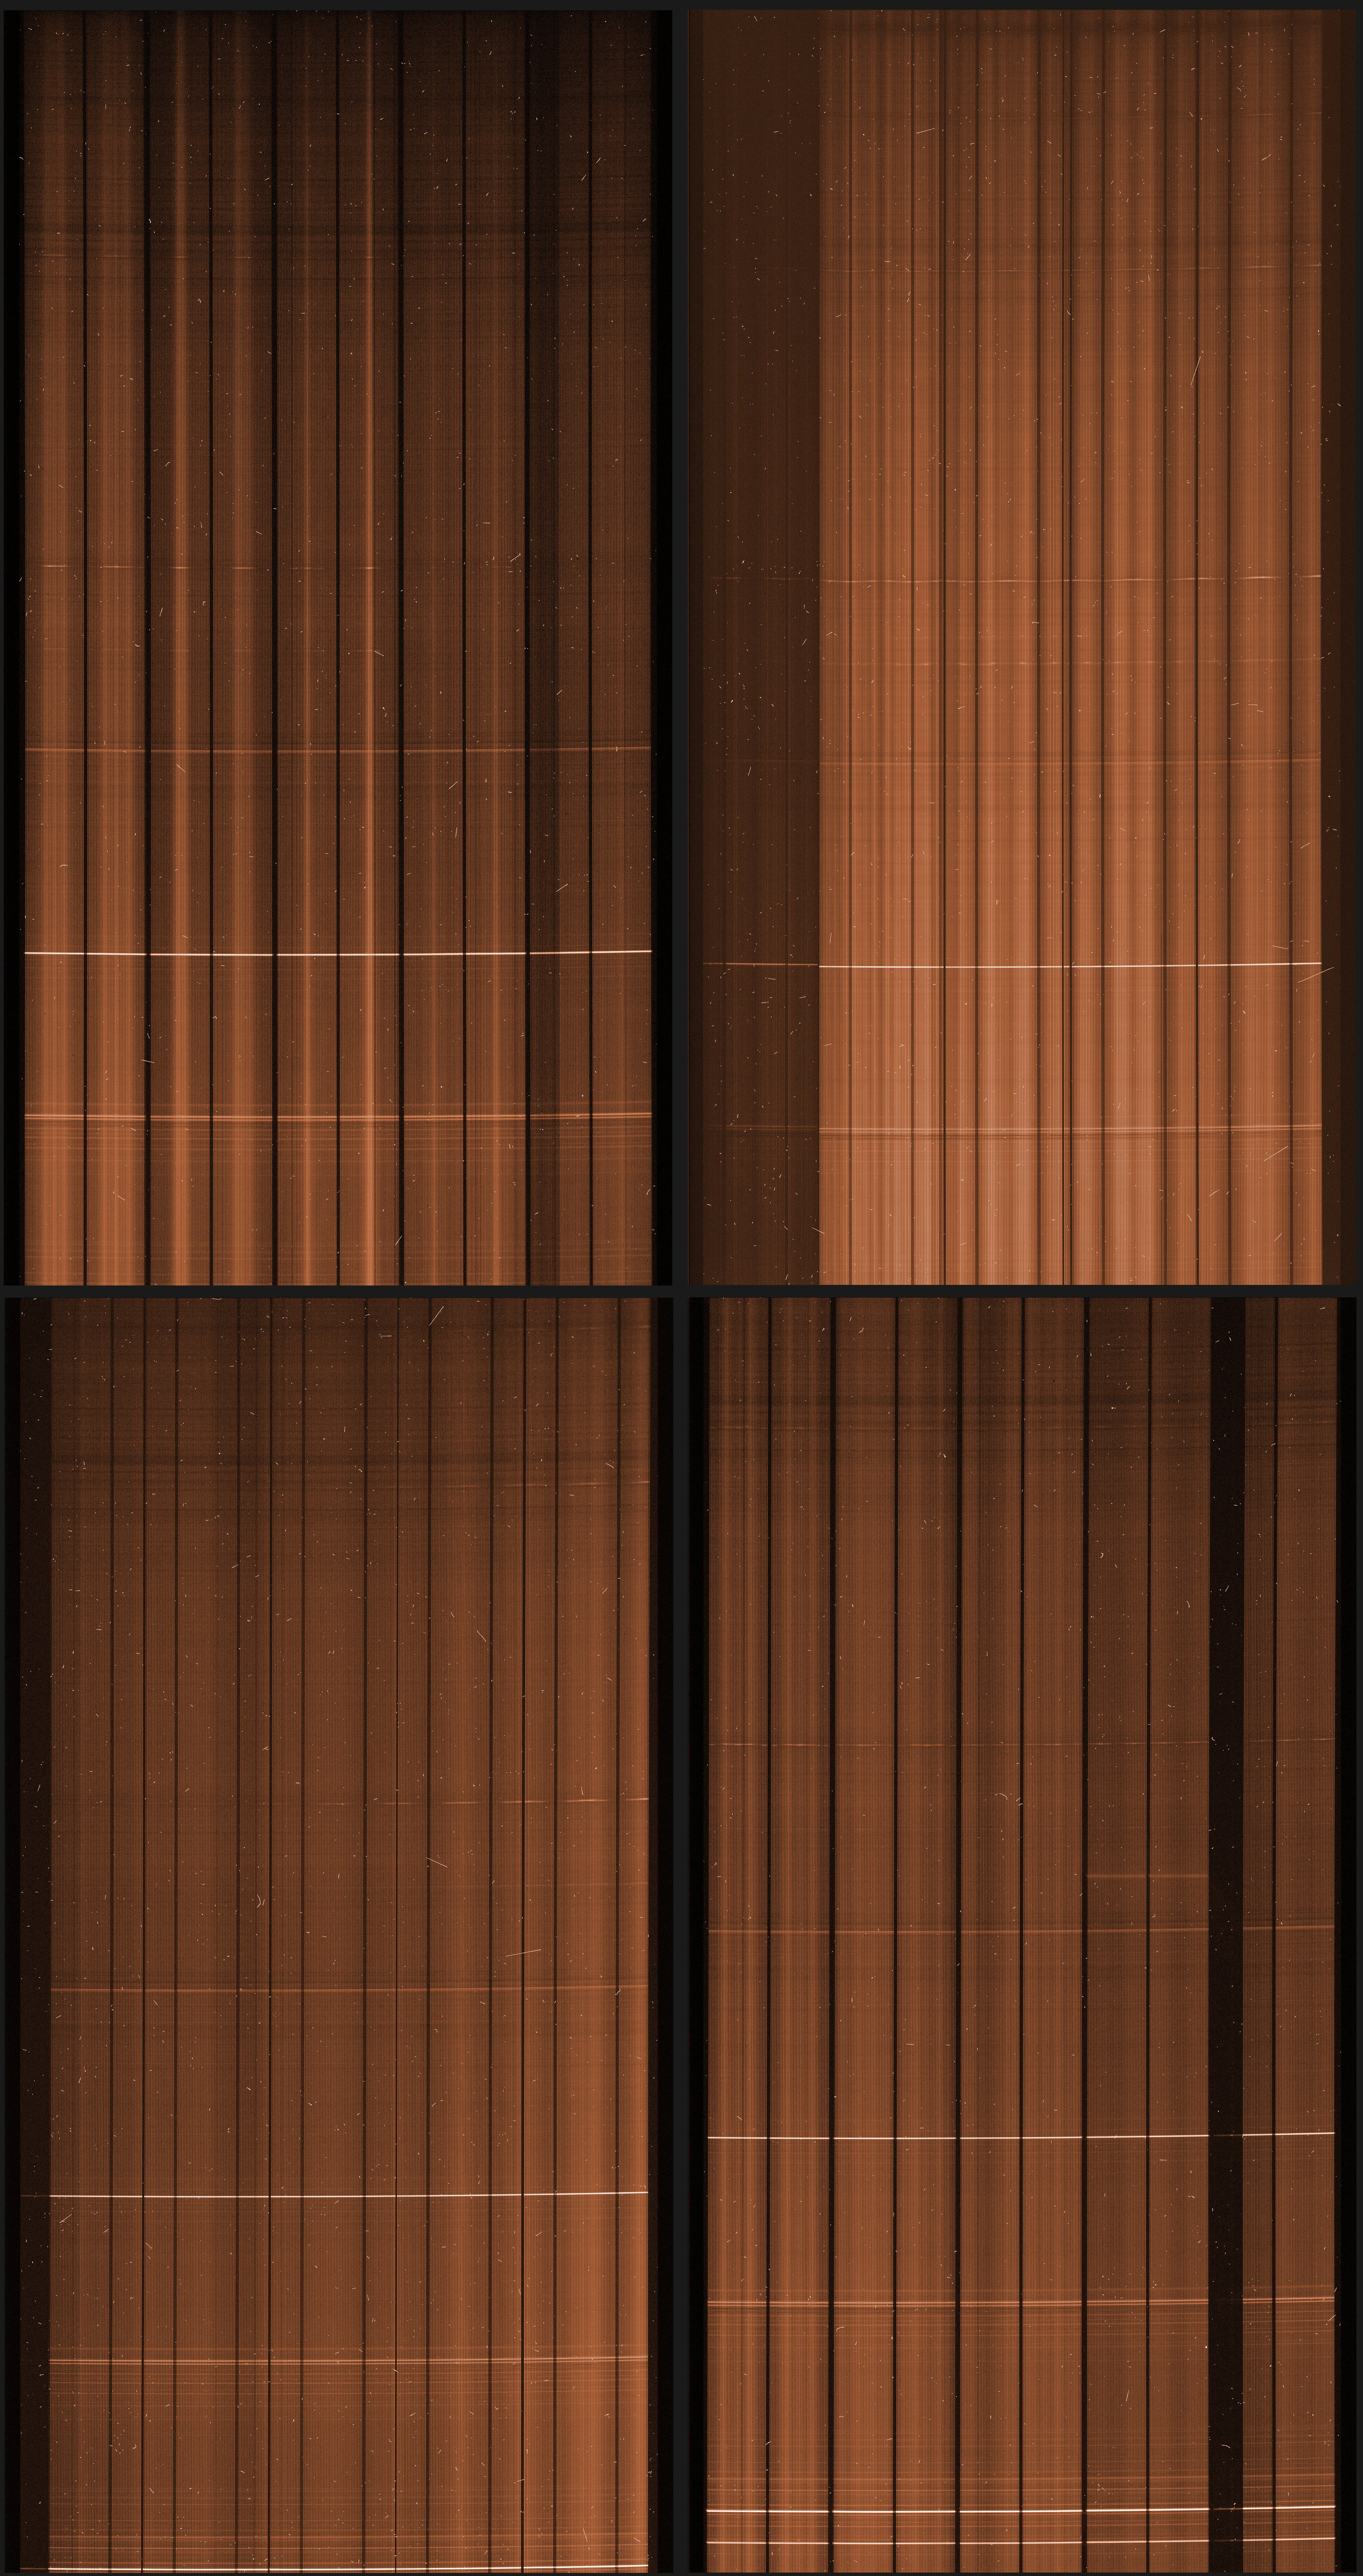

Raw image from VIMOS

The four detectors of VIMOS collected the many spectra produced by its integral field spectrograph. In a traditional image, the intensity of each pixel is recorded. Here, the full spectrum of each “pixel” of the image is recorded as a vertical line, measuring the intensity of the light for all wavelengths. specially written data analysis software is then used to extract all these spectra and re-order the information into something usable by the astronomer.

Credit: ESO